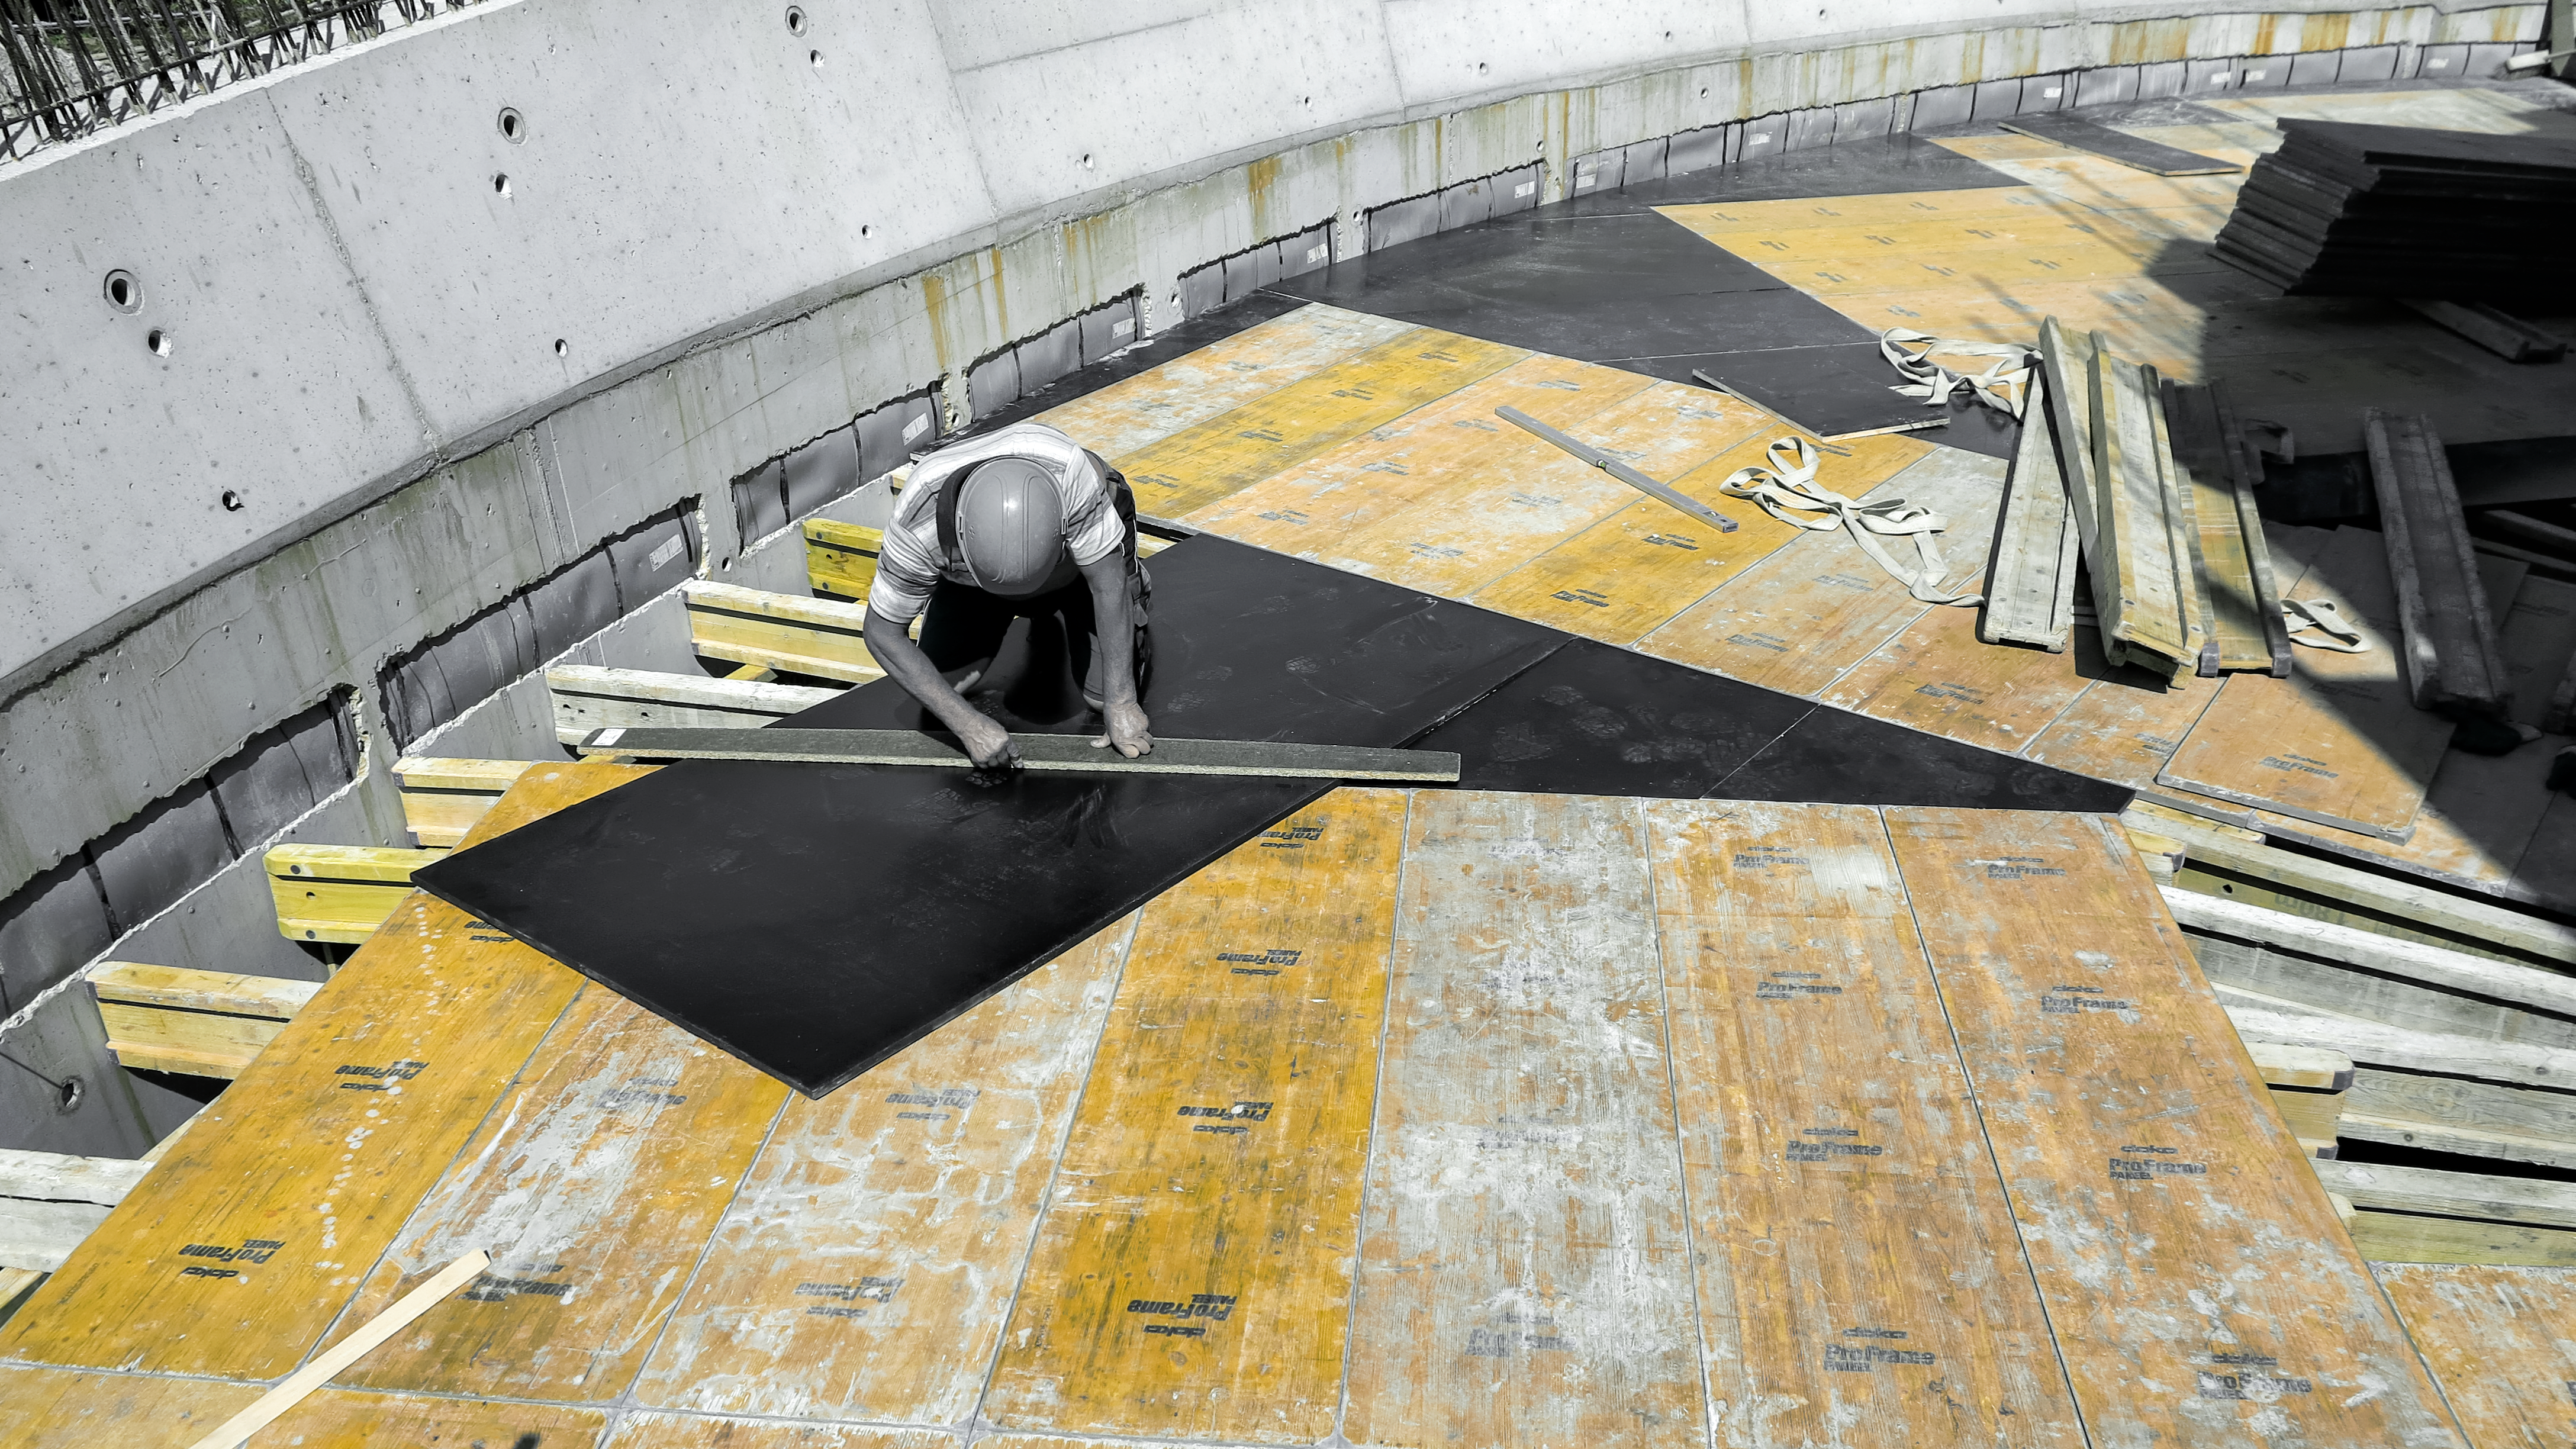

Making measurements

Photo taken during the construction of the ESO Supernova Planetarium & Visitor Centre.

Credit: ESO